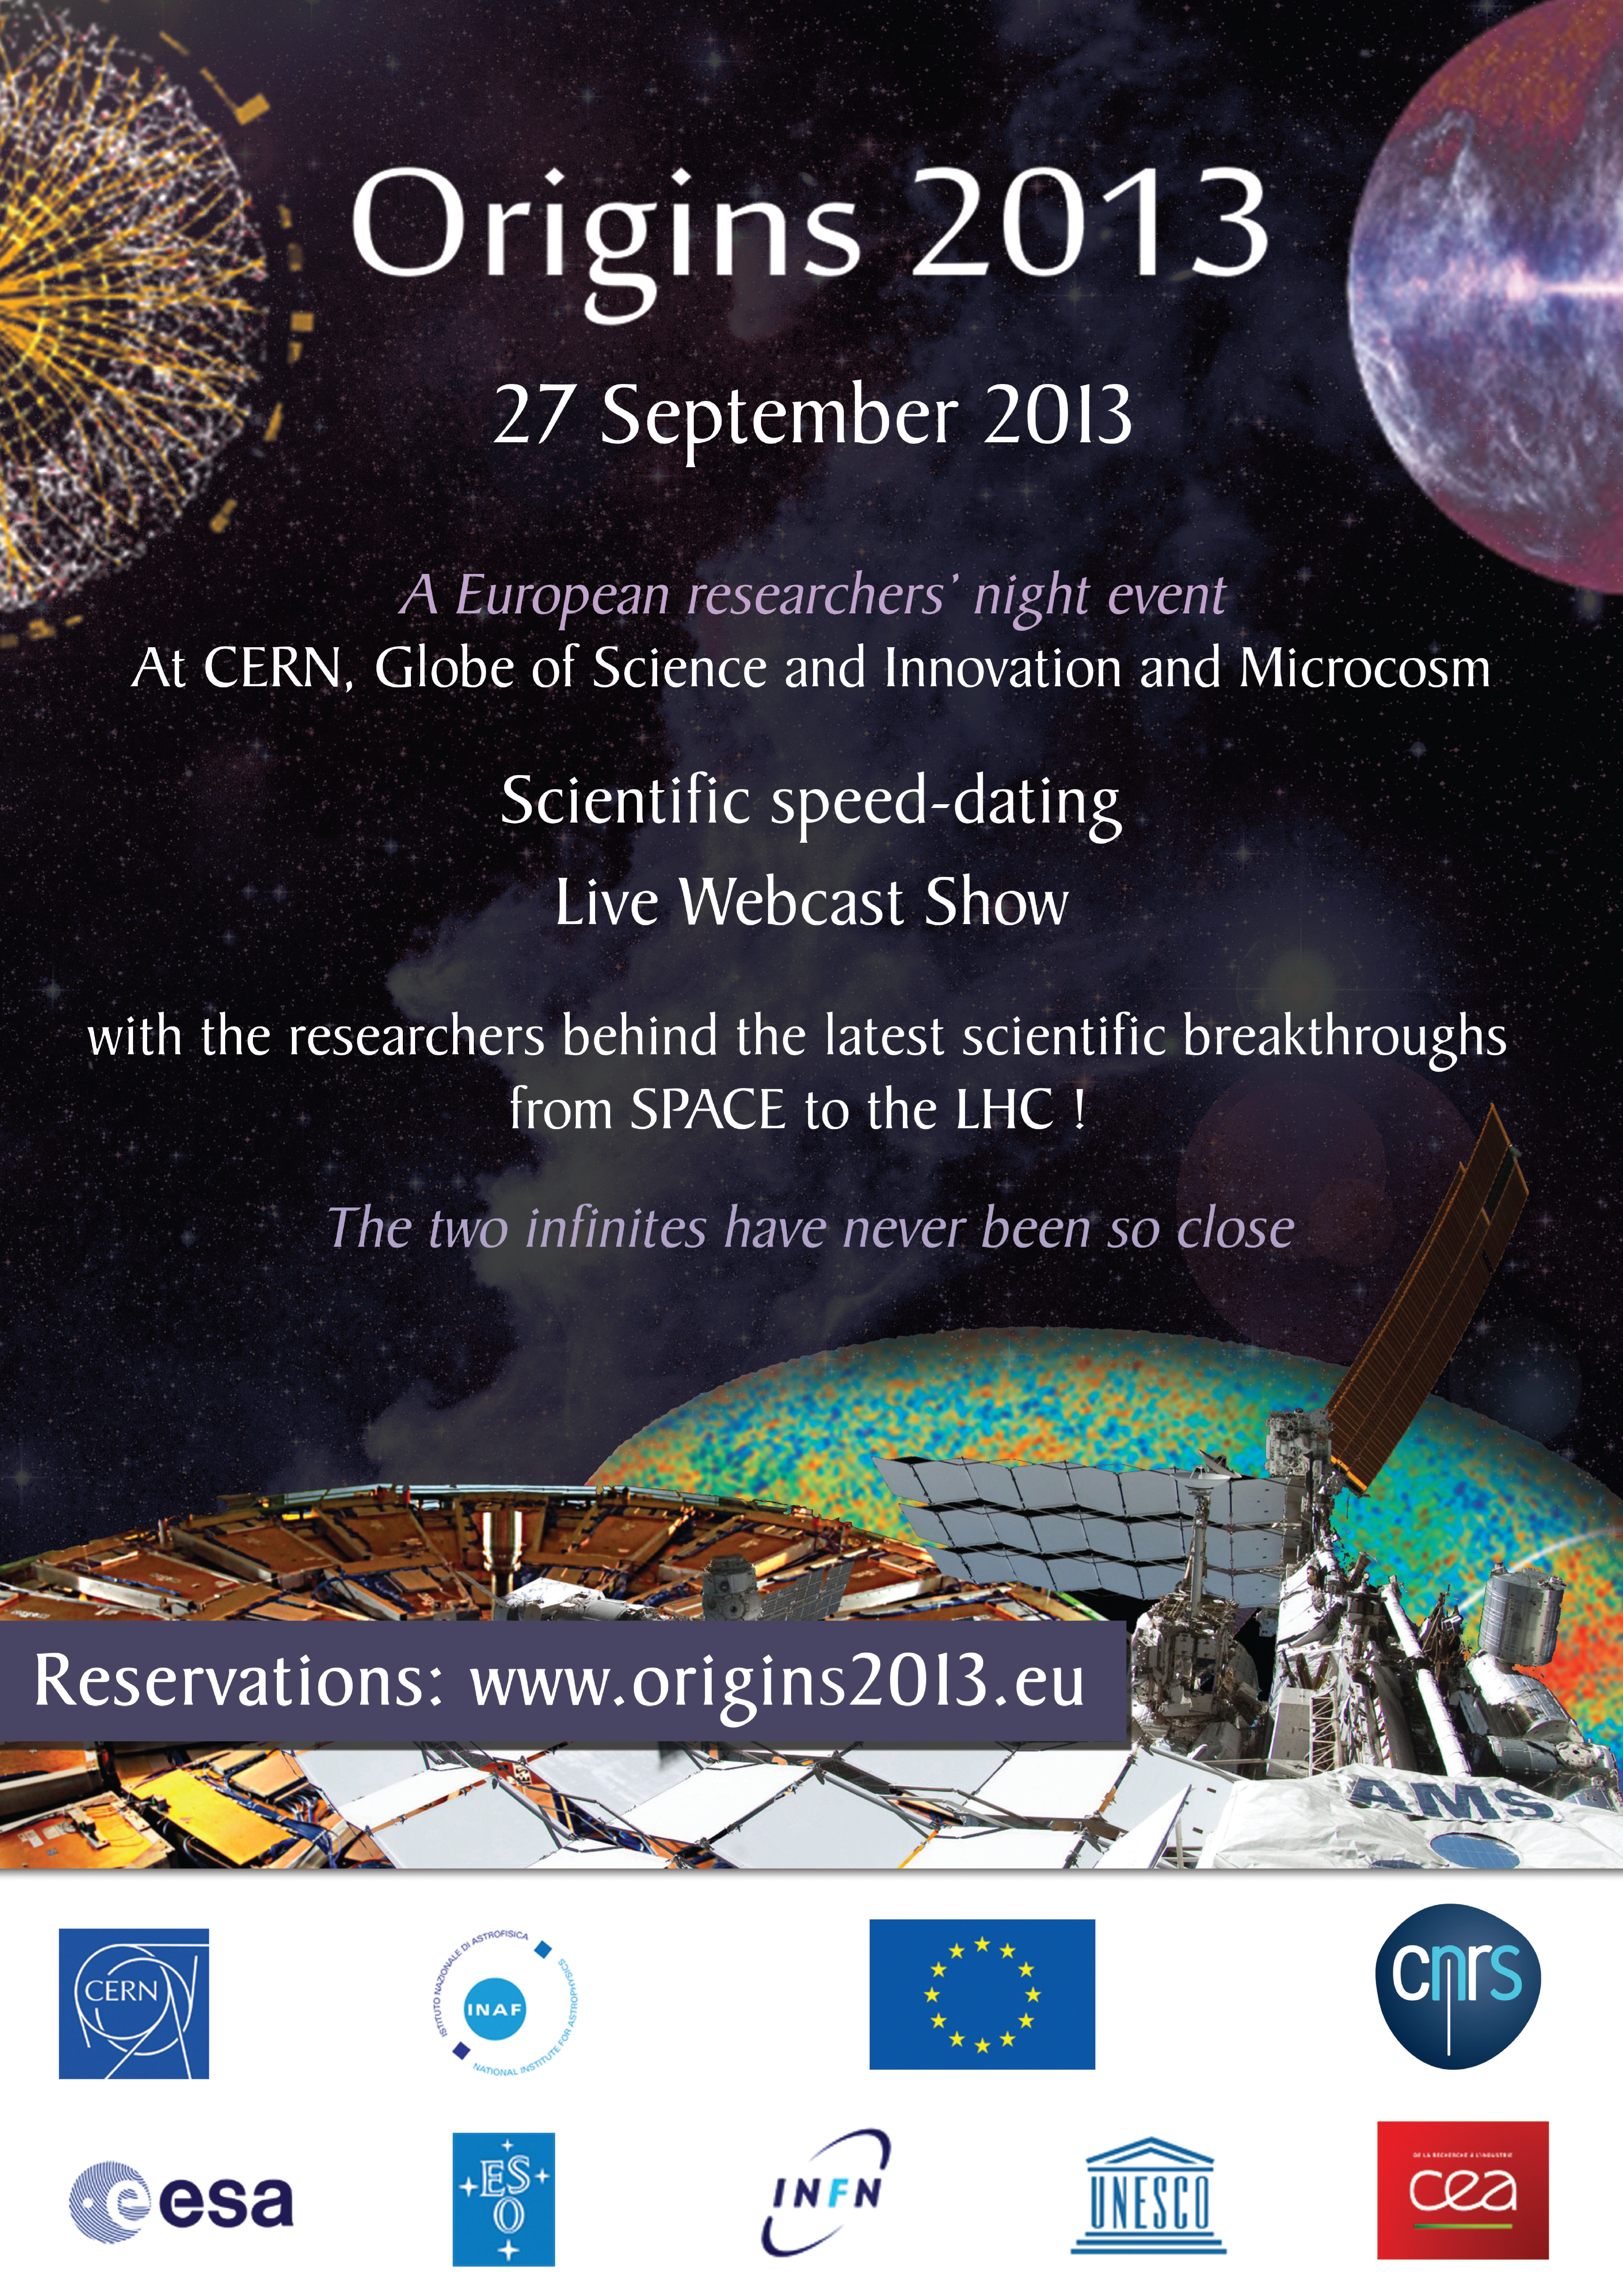

Origins 2013 poster

This poster advertised a unique event called Origins 2013 that was organised by CERN, ESA, ESO and UNESCO in partnership with the Italian Institute of Astrophysics (INAF) in Geneva, Paris and Bologna on European Researchers’ Night, Friday 27 September 2013. People around the world could follow the event live through webcasts.

Credit: ORIGINS/CERN/ESO/ESA/UNESCO